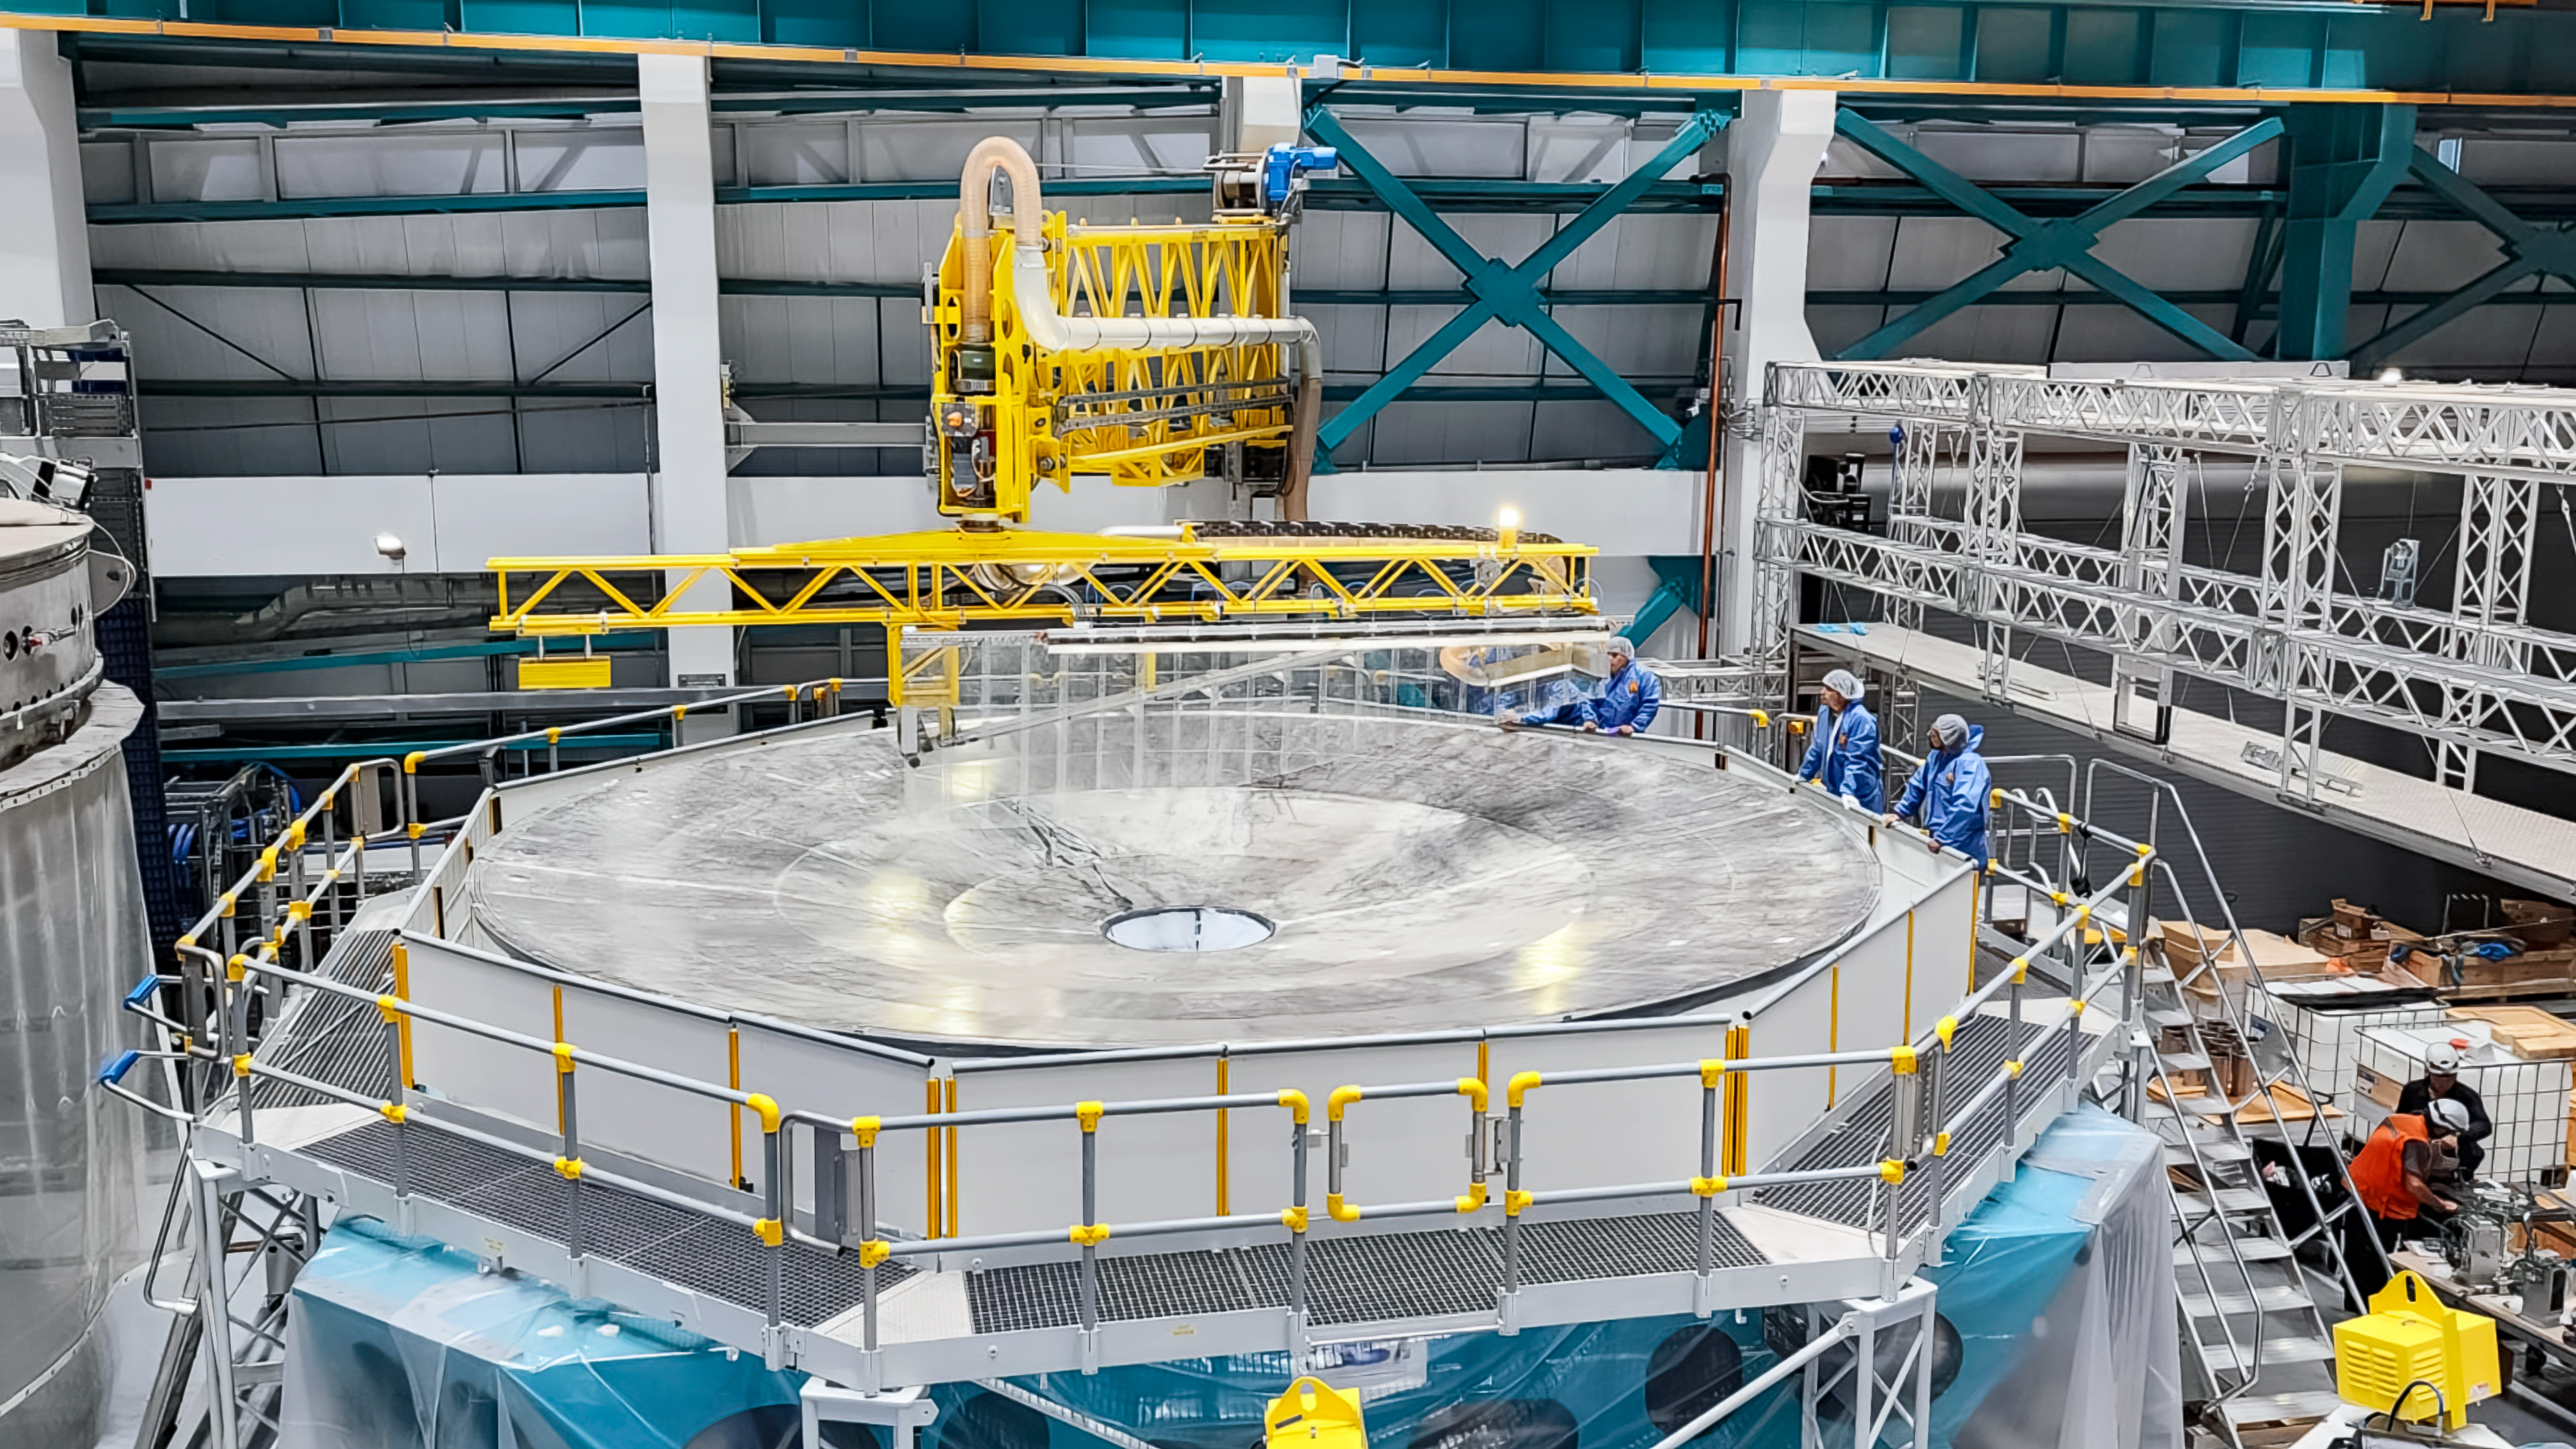

Surrogate Mirror Wash for the Vera C. Rubin Observatory.

The Vera C. Rubin M1M3 surrogate mirror was washed on February 8, 2024, to prepare for placing it under vacuum in the coating plant for a full-surface coating.

Credit: Rubin Observatory/NSF/AURA